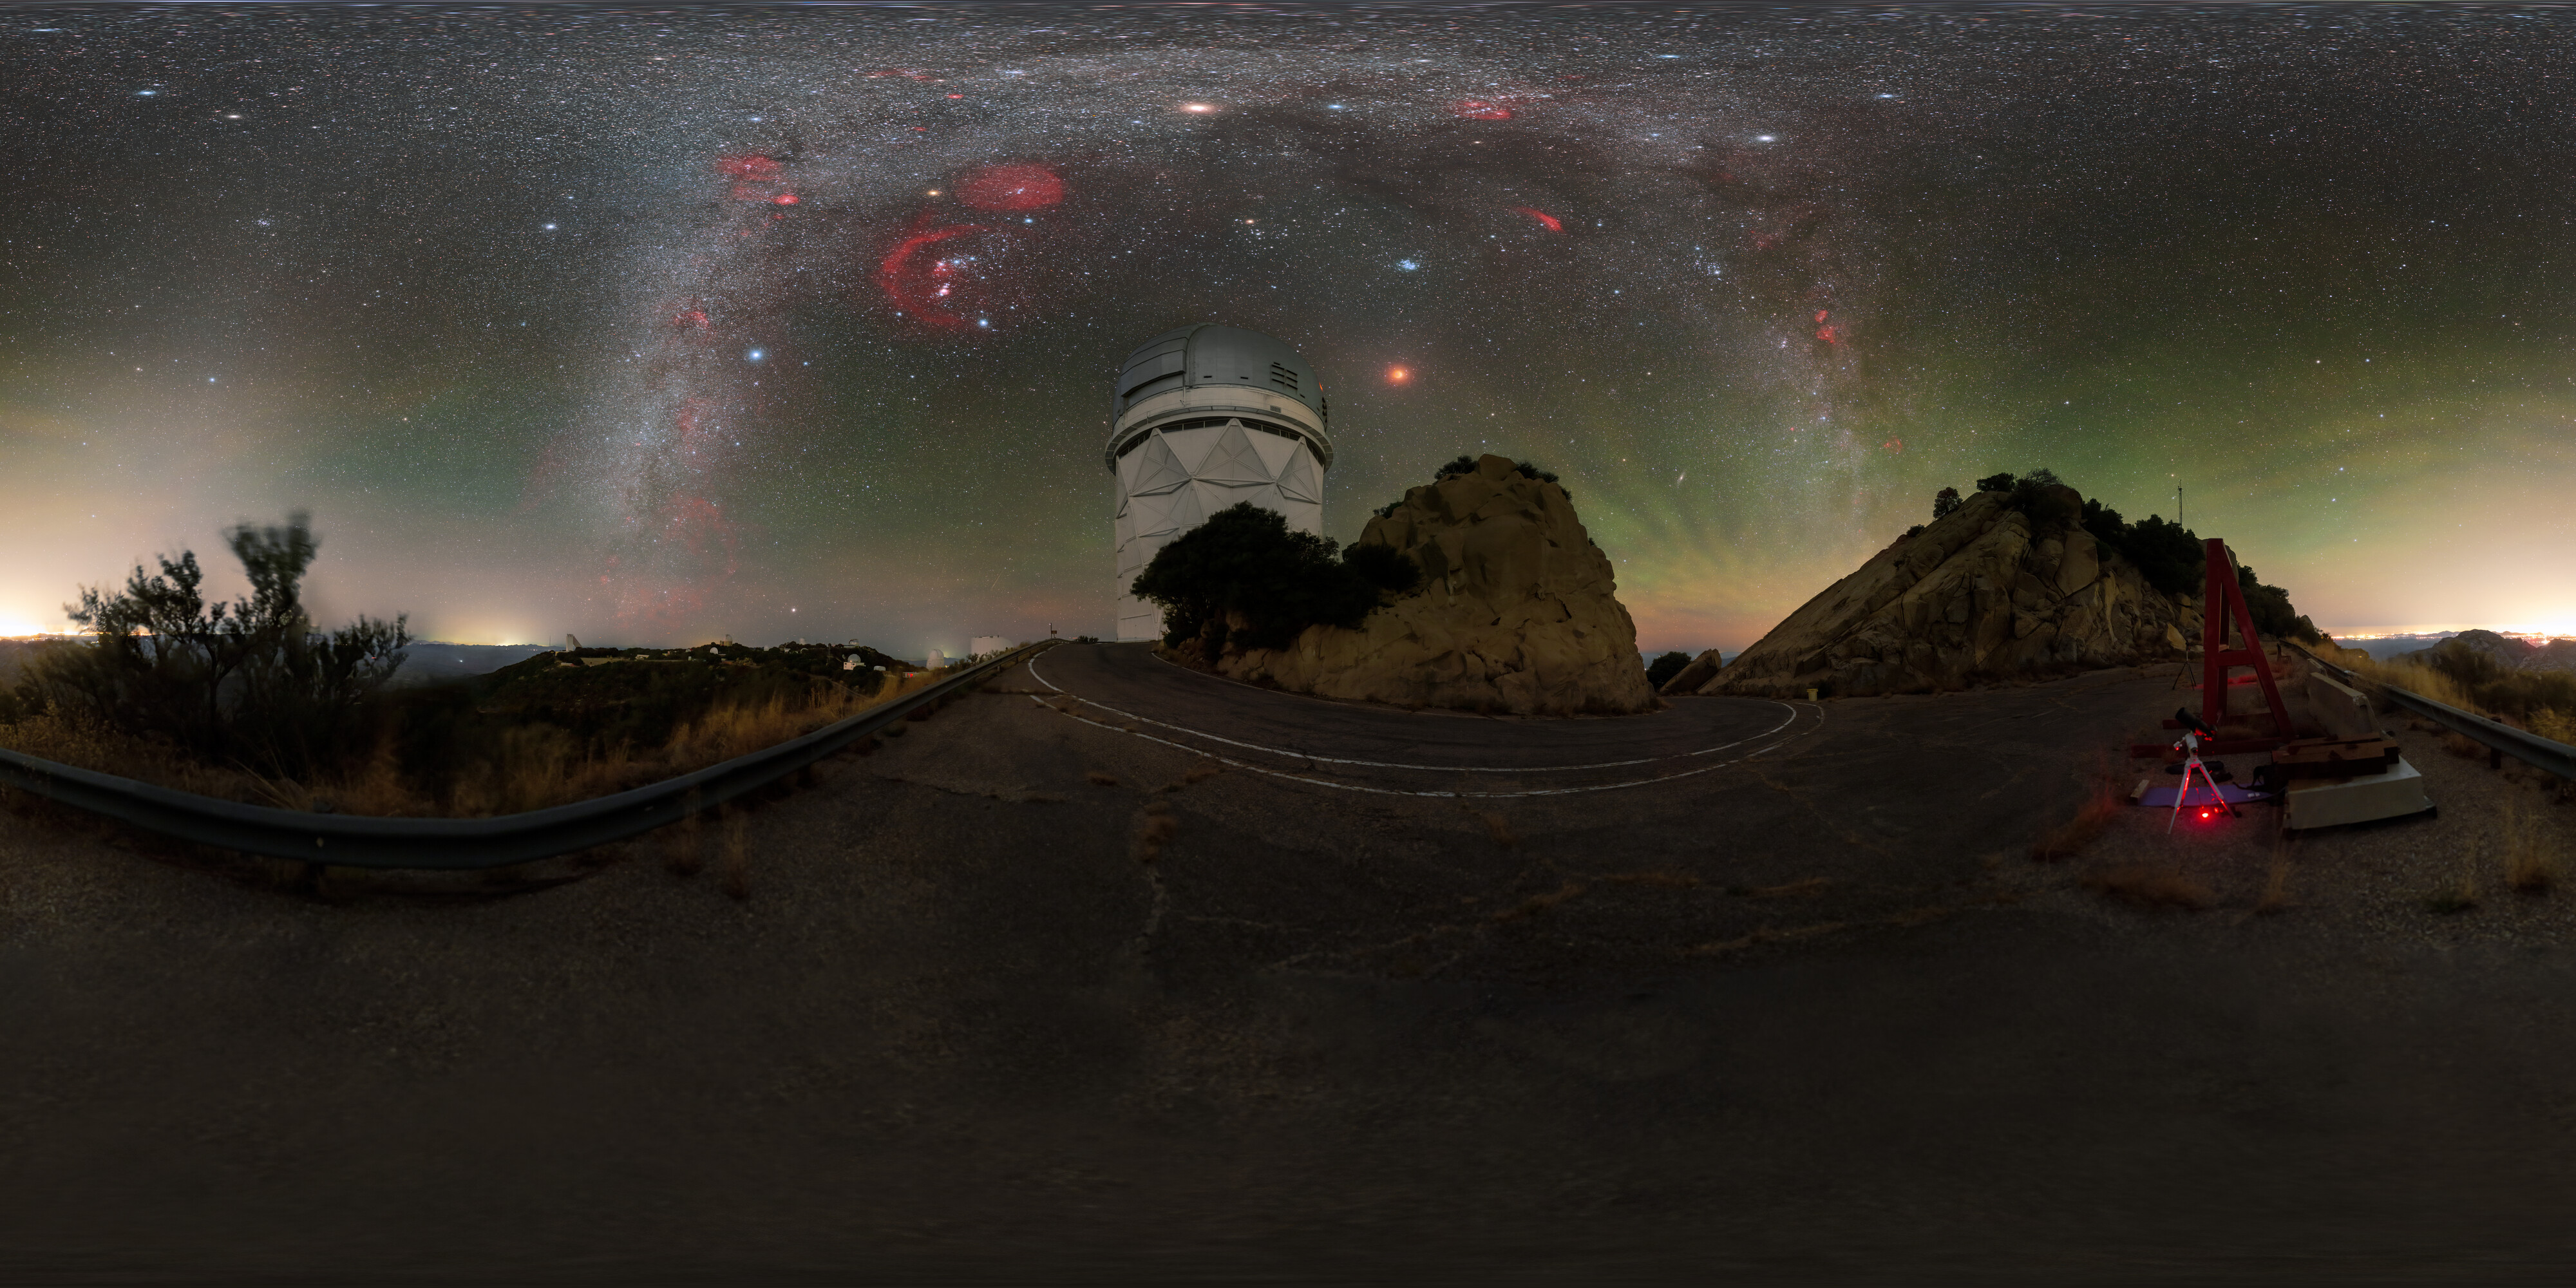

360-degree Panorama View of November 2022 Total Lunar Eclipse

A 360-degree panorama view of the total lunar eclipse over Kitt Peak National Observatory, a Program of NSF NOIRLab, on 8 November 2022. The eclipse occurred when the Moon passed through the northern part of the Earth’s shadow. In this part of the Earth’s shadow the effect of the ozone layer in our atmosphere is more visible, showing as a turquoise tint on the northern part of the lunar disc.

You can view the Image of the Week for this eclipse here with more exciting images of the 8 November 2022 lunar eclipse incl. a fulldome panorama here.

Credit: KPNO/NOIRLab/NSF/AURA/P. Horálek (Institute of Physics in Opava)